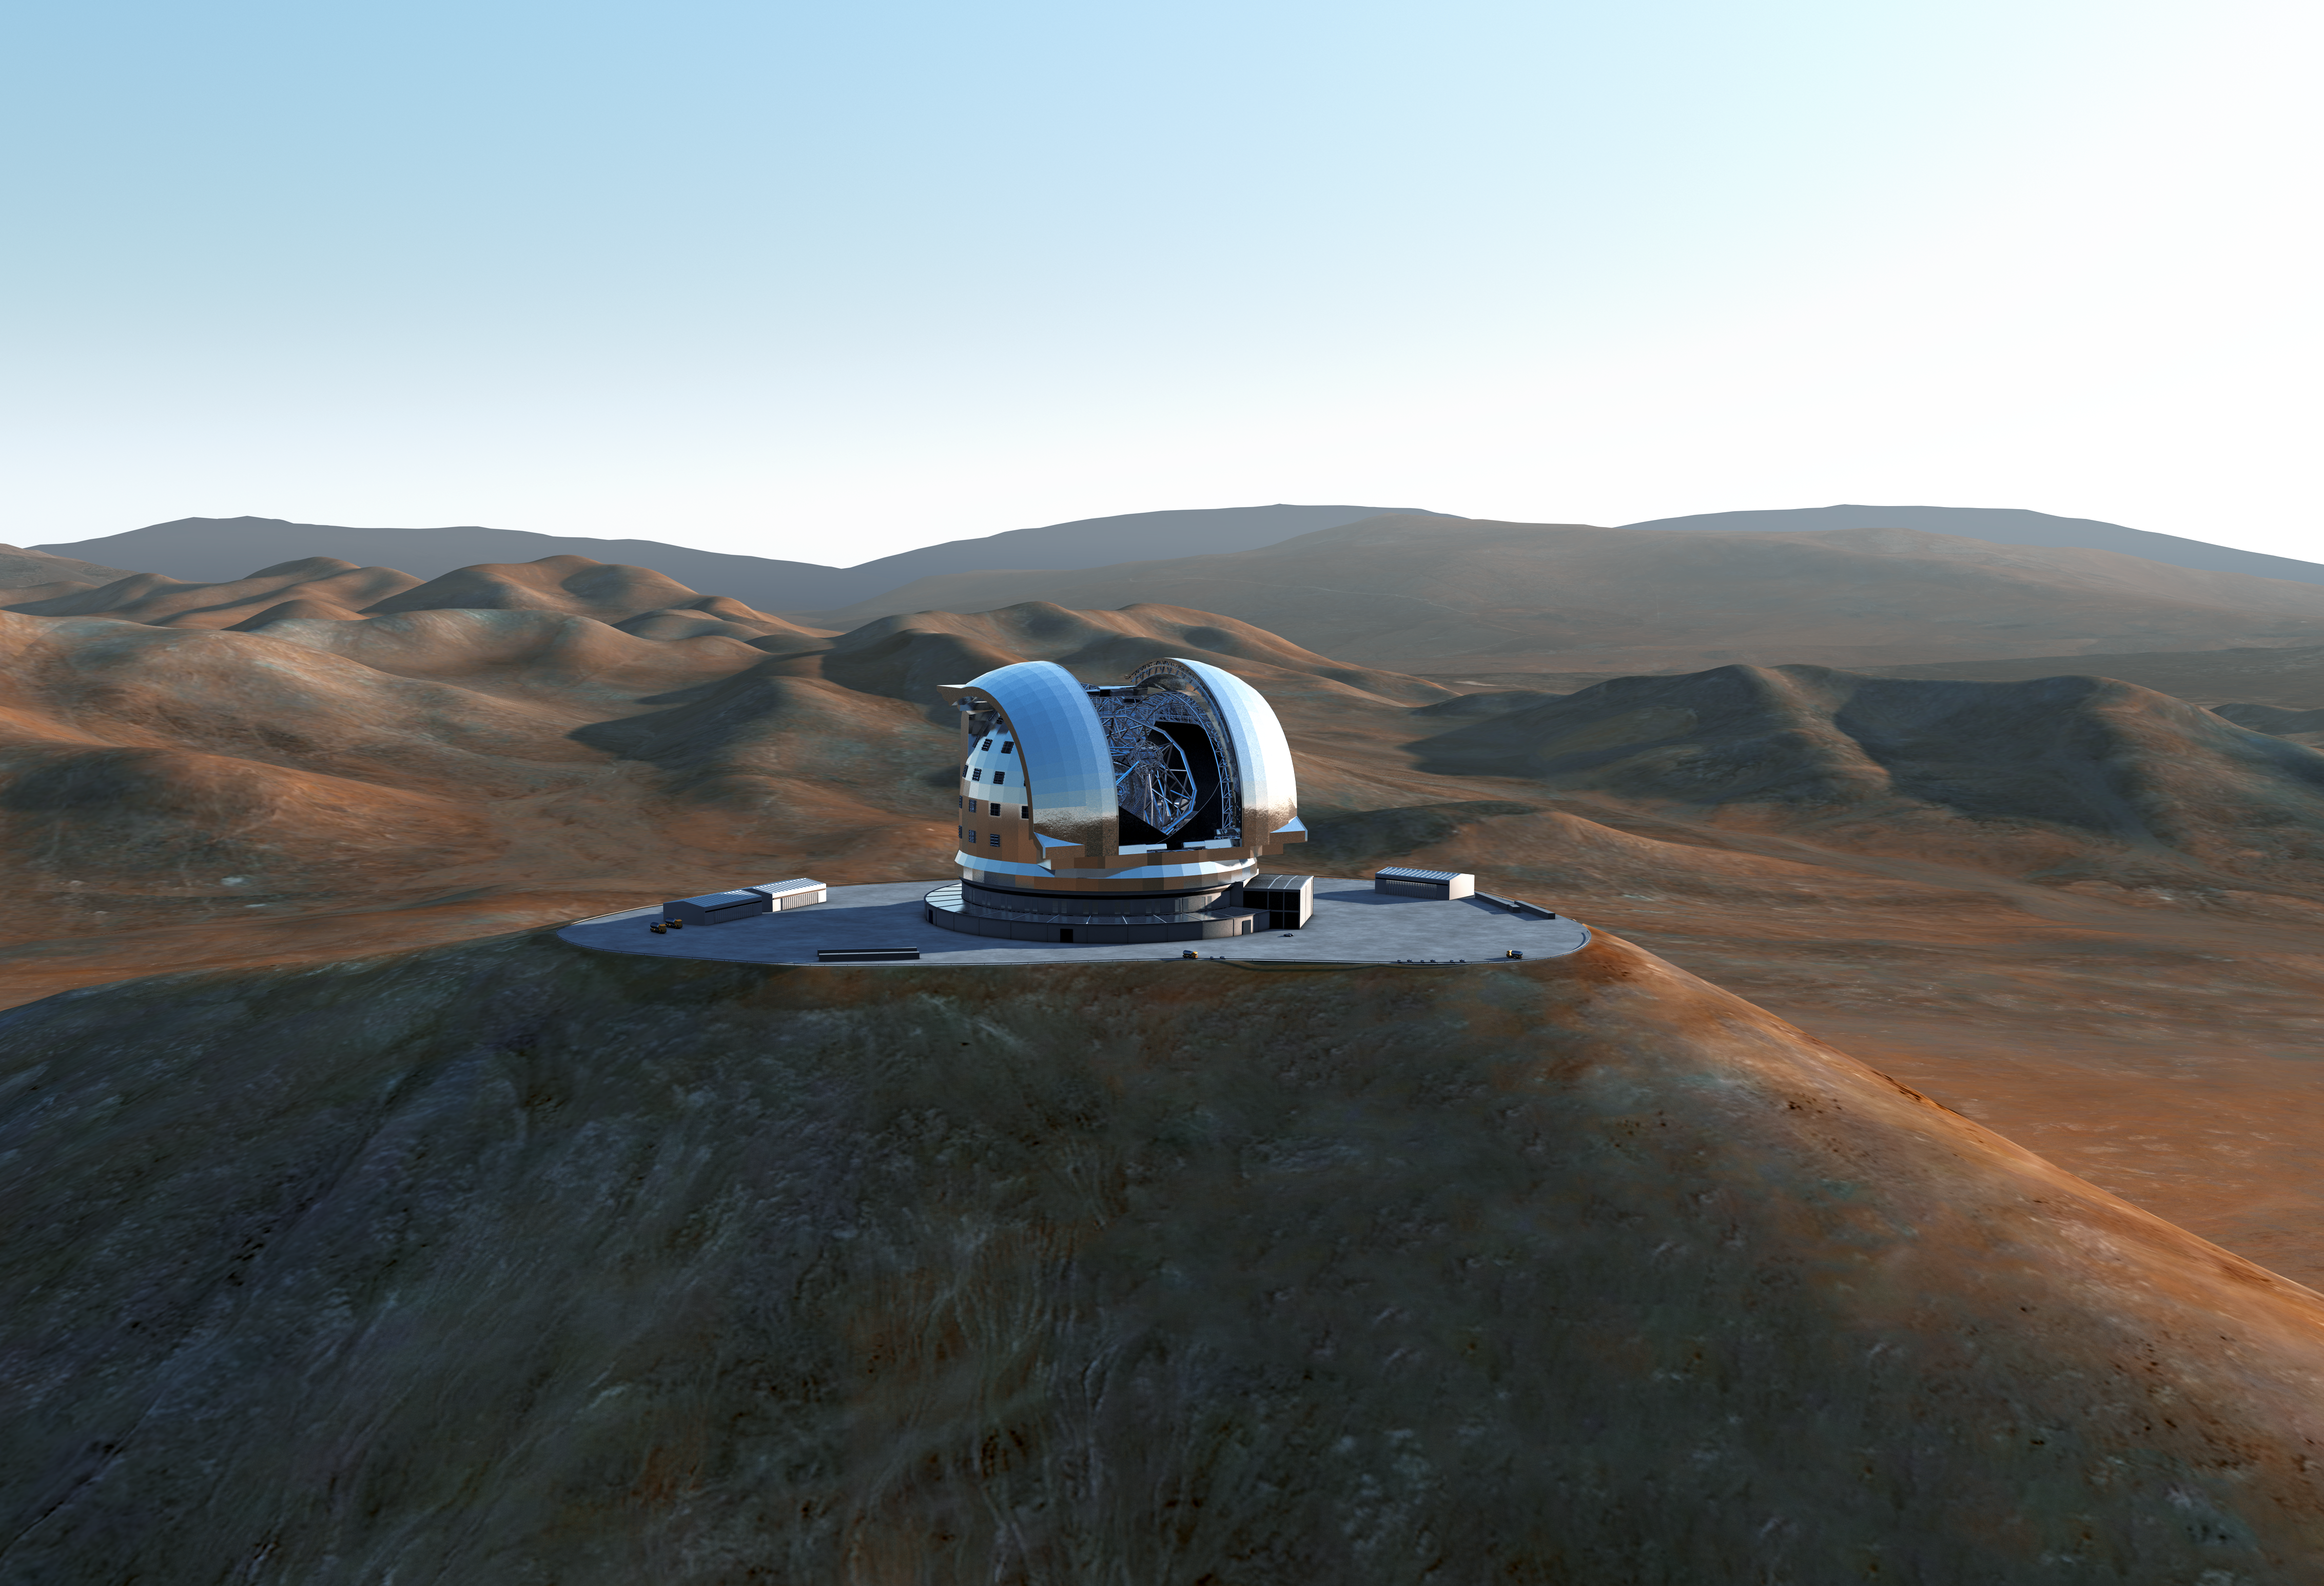

The E-ELT on Cerro Armazones (artist's impression)

Artist's impression of the European Extremely Large Telescope (E-ELT) on Cerro Armazones, a 3046-metre mountaintop in Chile's Atacama Desert. The E-ELT will be the largest optical/infrared telescope in the world — the world's biggest eye on the sky.

The design for the E-ELT shown here was published in 2011 and is preliminary.

Credit: ESO